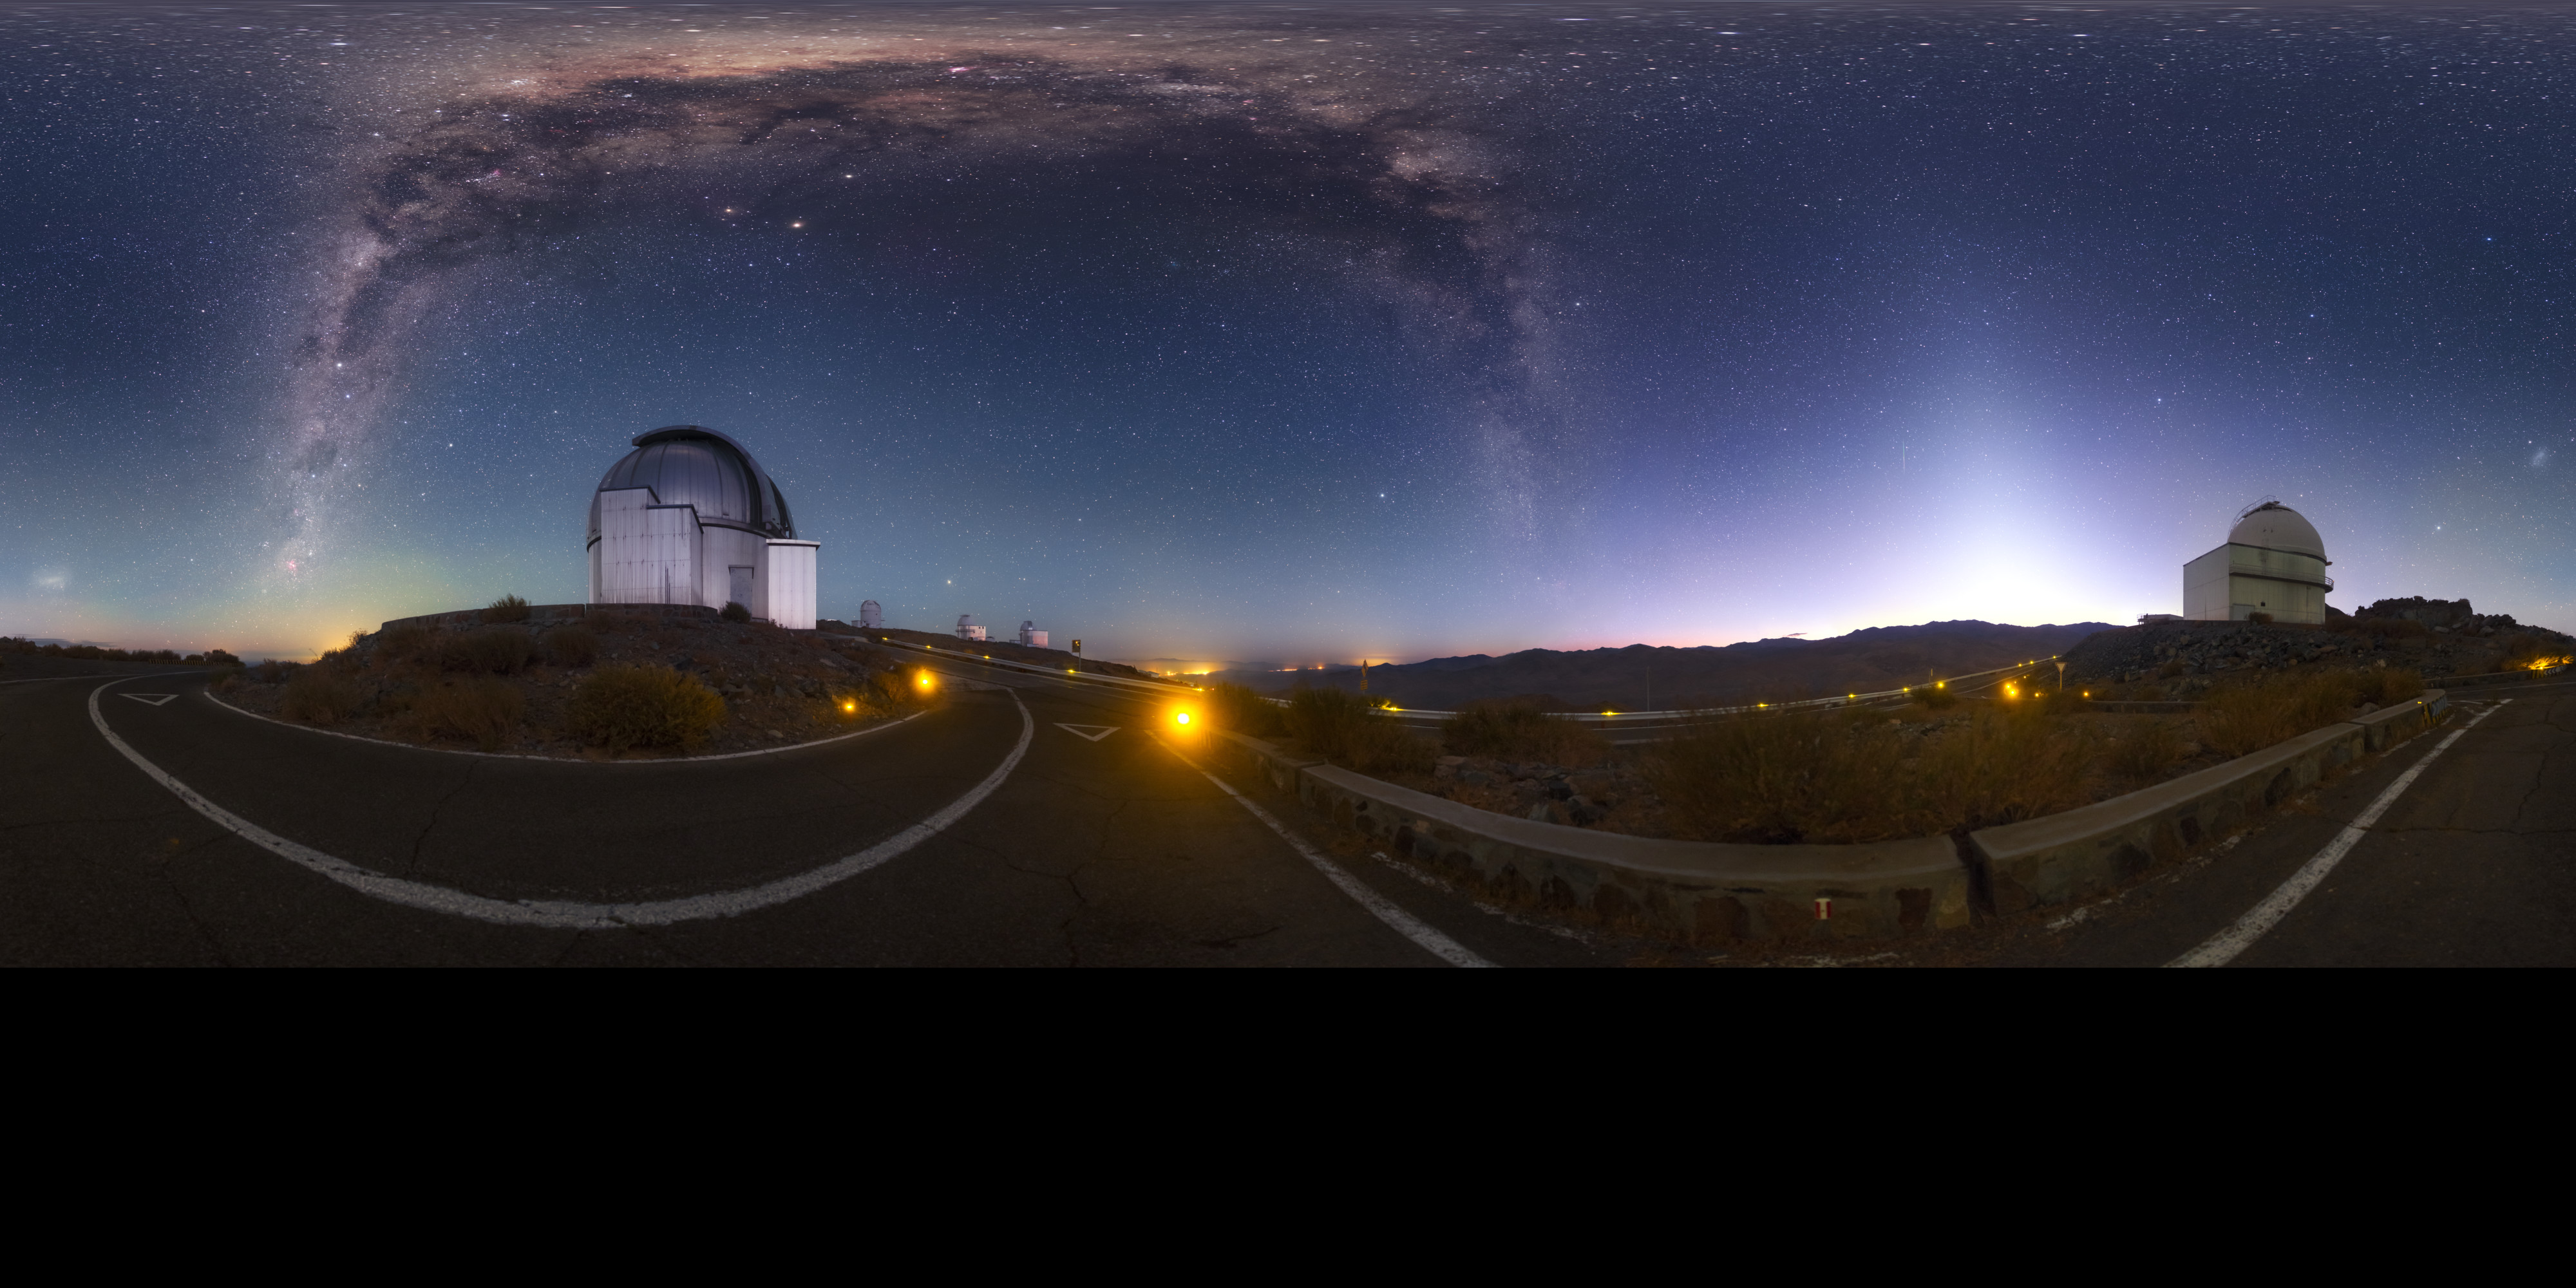

Dawn at La Silla

The rising Sun brings an end to observations at ESO's La Silla Observatory in the Atacama desert of Chile. La Silla was ESO's first observatory in Chile, the telescopes there taking their first light from the Universe in the late 1960s.

Credit: P. Horálek/ESO